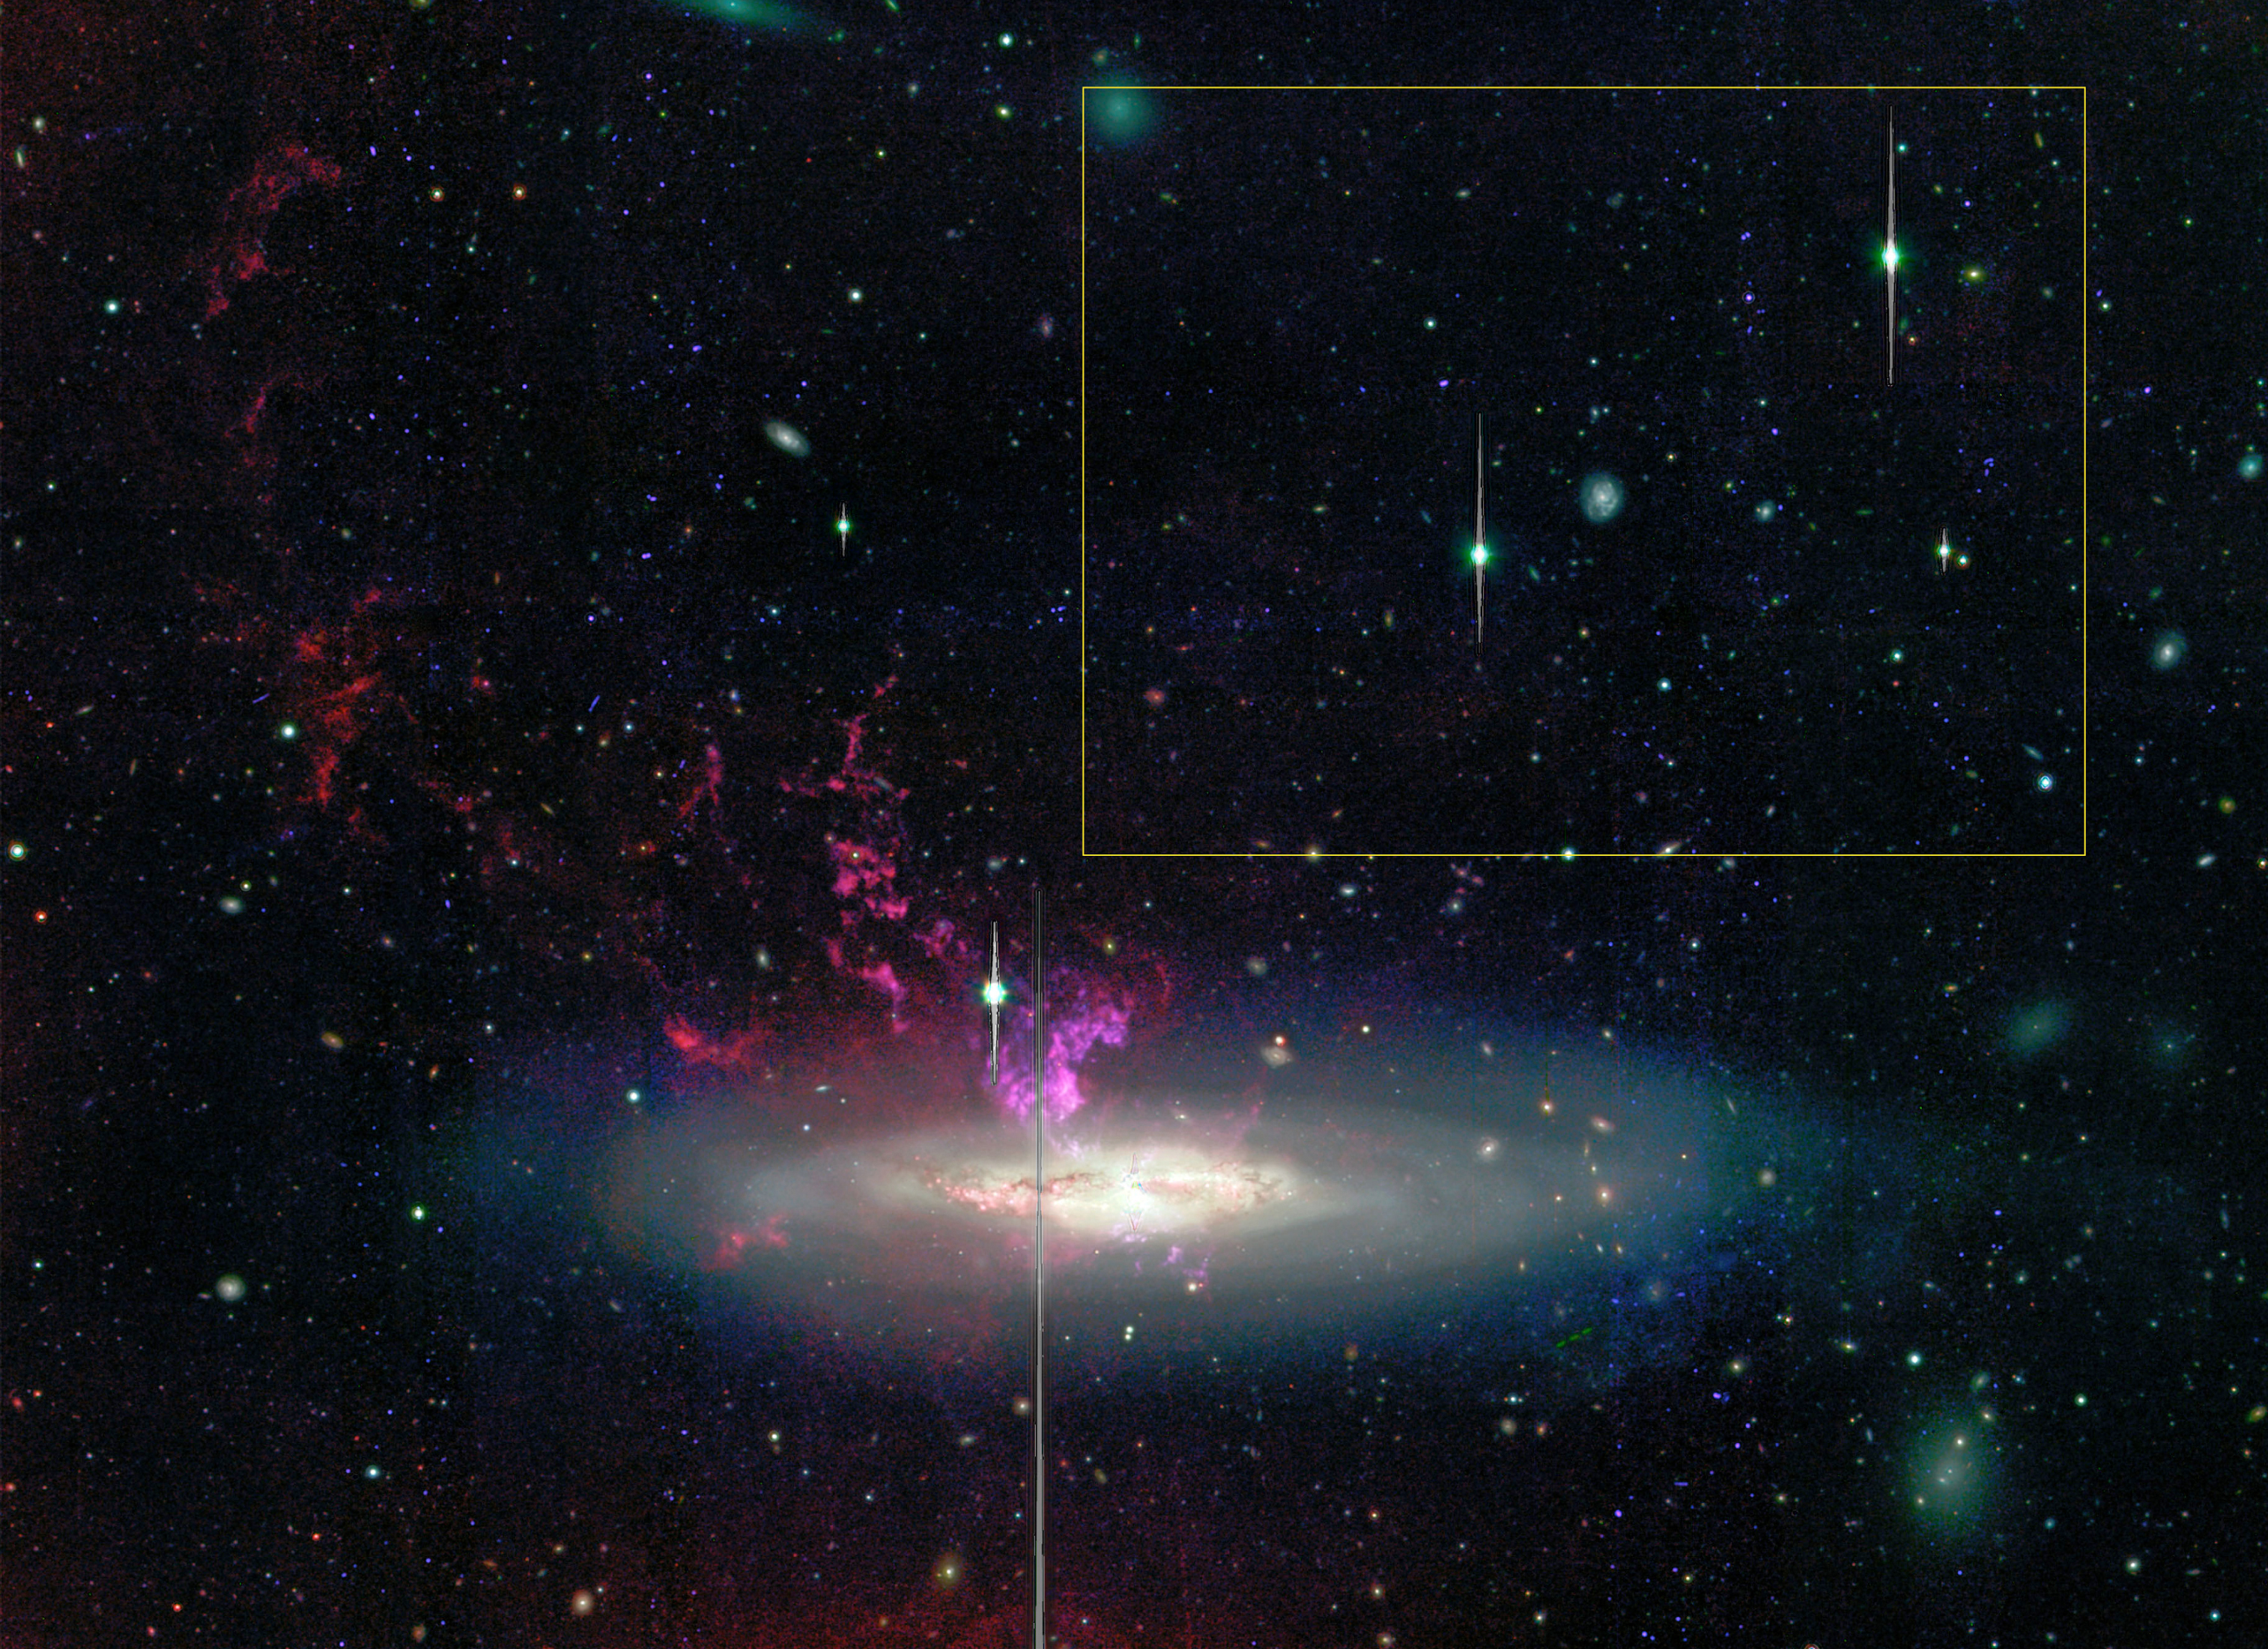

The Subaru observations

This image shows the general location of the newly discovered compact HII region with respect to a previously published Subaru Suprime-Cam image of NGC 4388. The image combines H-alpha narrow-band (hydrogen), O[III] narrow-band (oxygen), and broad-band optical V-band data. The extended pink filamentary structure in this image is due to gas ionized by the radiation from the nucleus of the galaxy. The vertical lines are caused by detector saturation of bright objects. The field of view is 11.6 x 5.0 arcmin2.

Credit: ESO